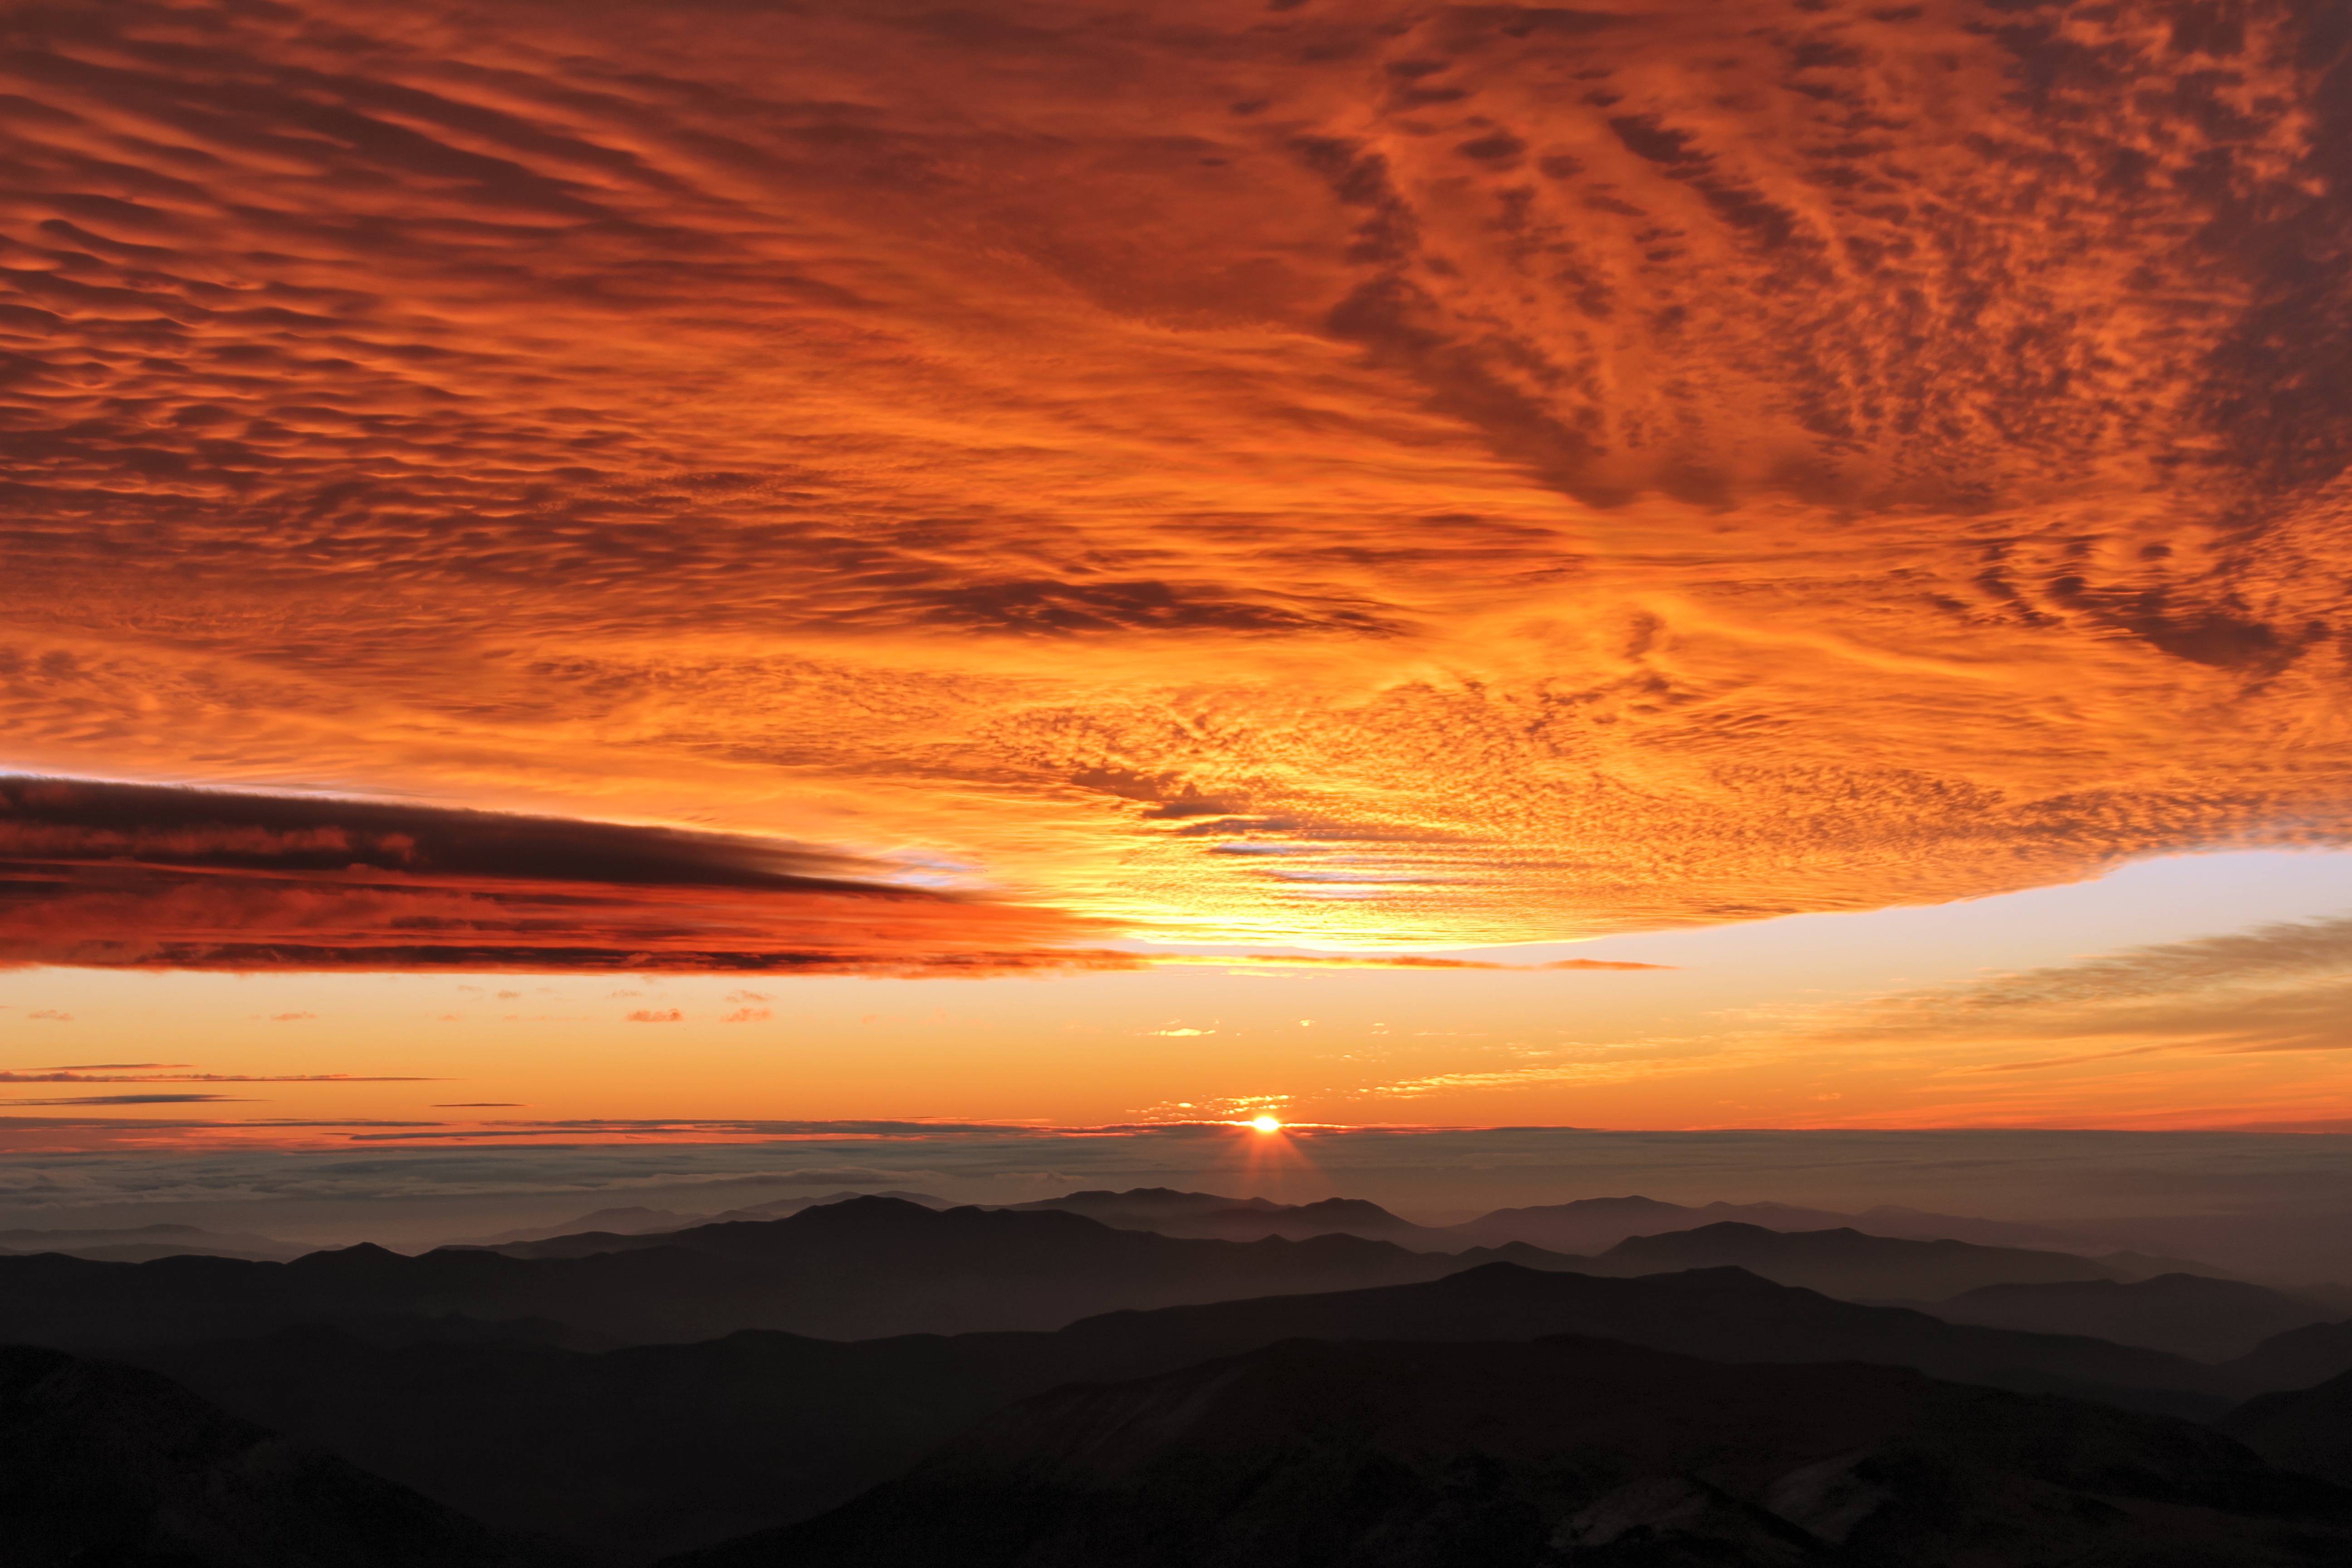

Sunset at Cerro Tololo Inter-American Observatory

A picture of the sunset at Cerro Tololo Inter-American Observatory.

Credit: NOIRLab/AURA/NSF/J.Fuentes